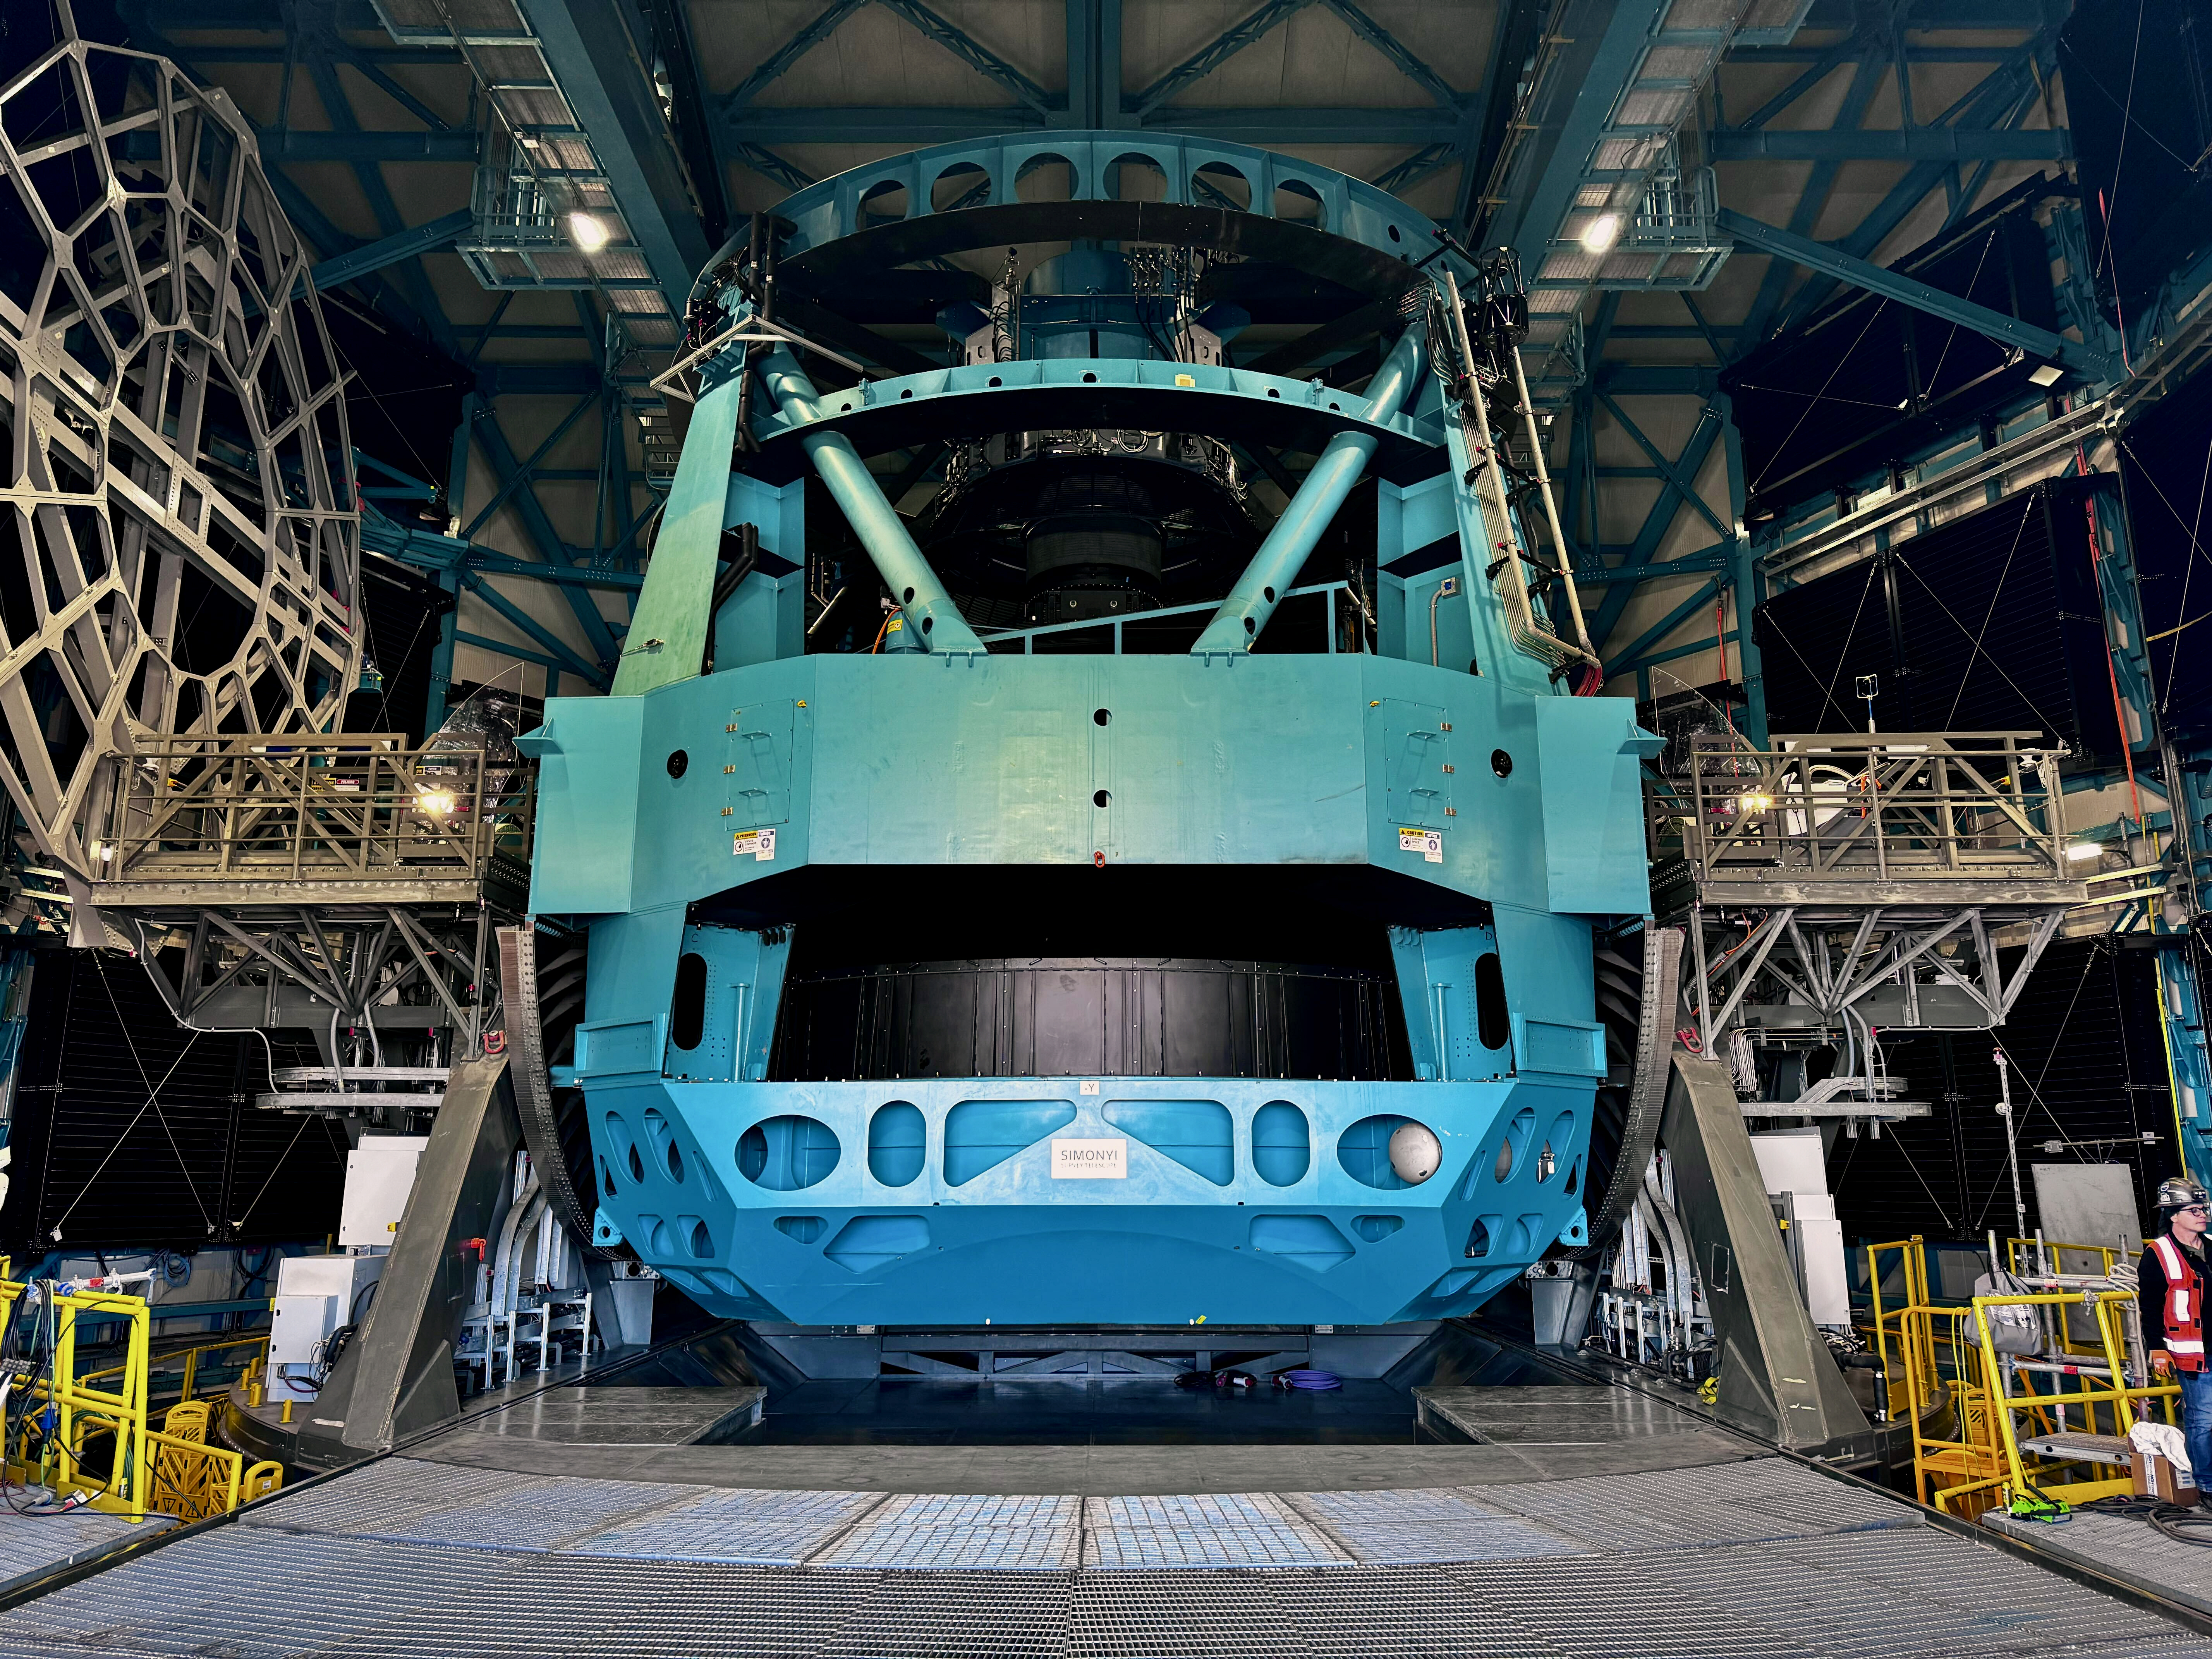

Rubin's 8.4-meter primary/tertiary mirror is installed

In the first week of October 2024, the team on Cerro Pachón installed Rubin Observatory's 8.4-meter combined primary/tertiary mirror (M1M3) on the Simonyi Survey Telescope for the first time. With all three mirrors and the commissioning camera (ComCam) now in place —Rubin officially has a complete telescope! After getting this version of the telescope on-sky and conducting several months of testing, the team will remove the 144-megapixel ComCam and install the final science component — the car-sized, 3200 megapixel LSST Camera.

Credit: RubinObs/NOIRLab/SLAC/NSF/DOE/AURA